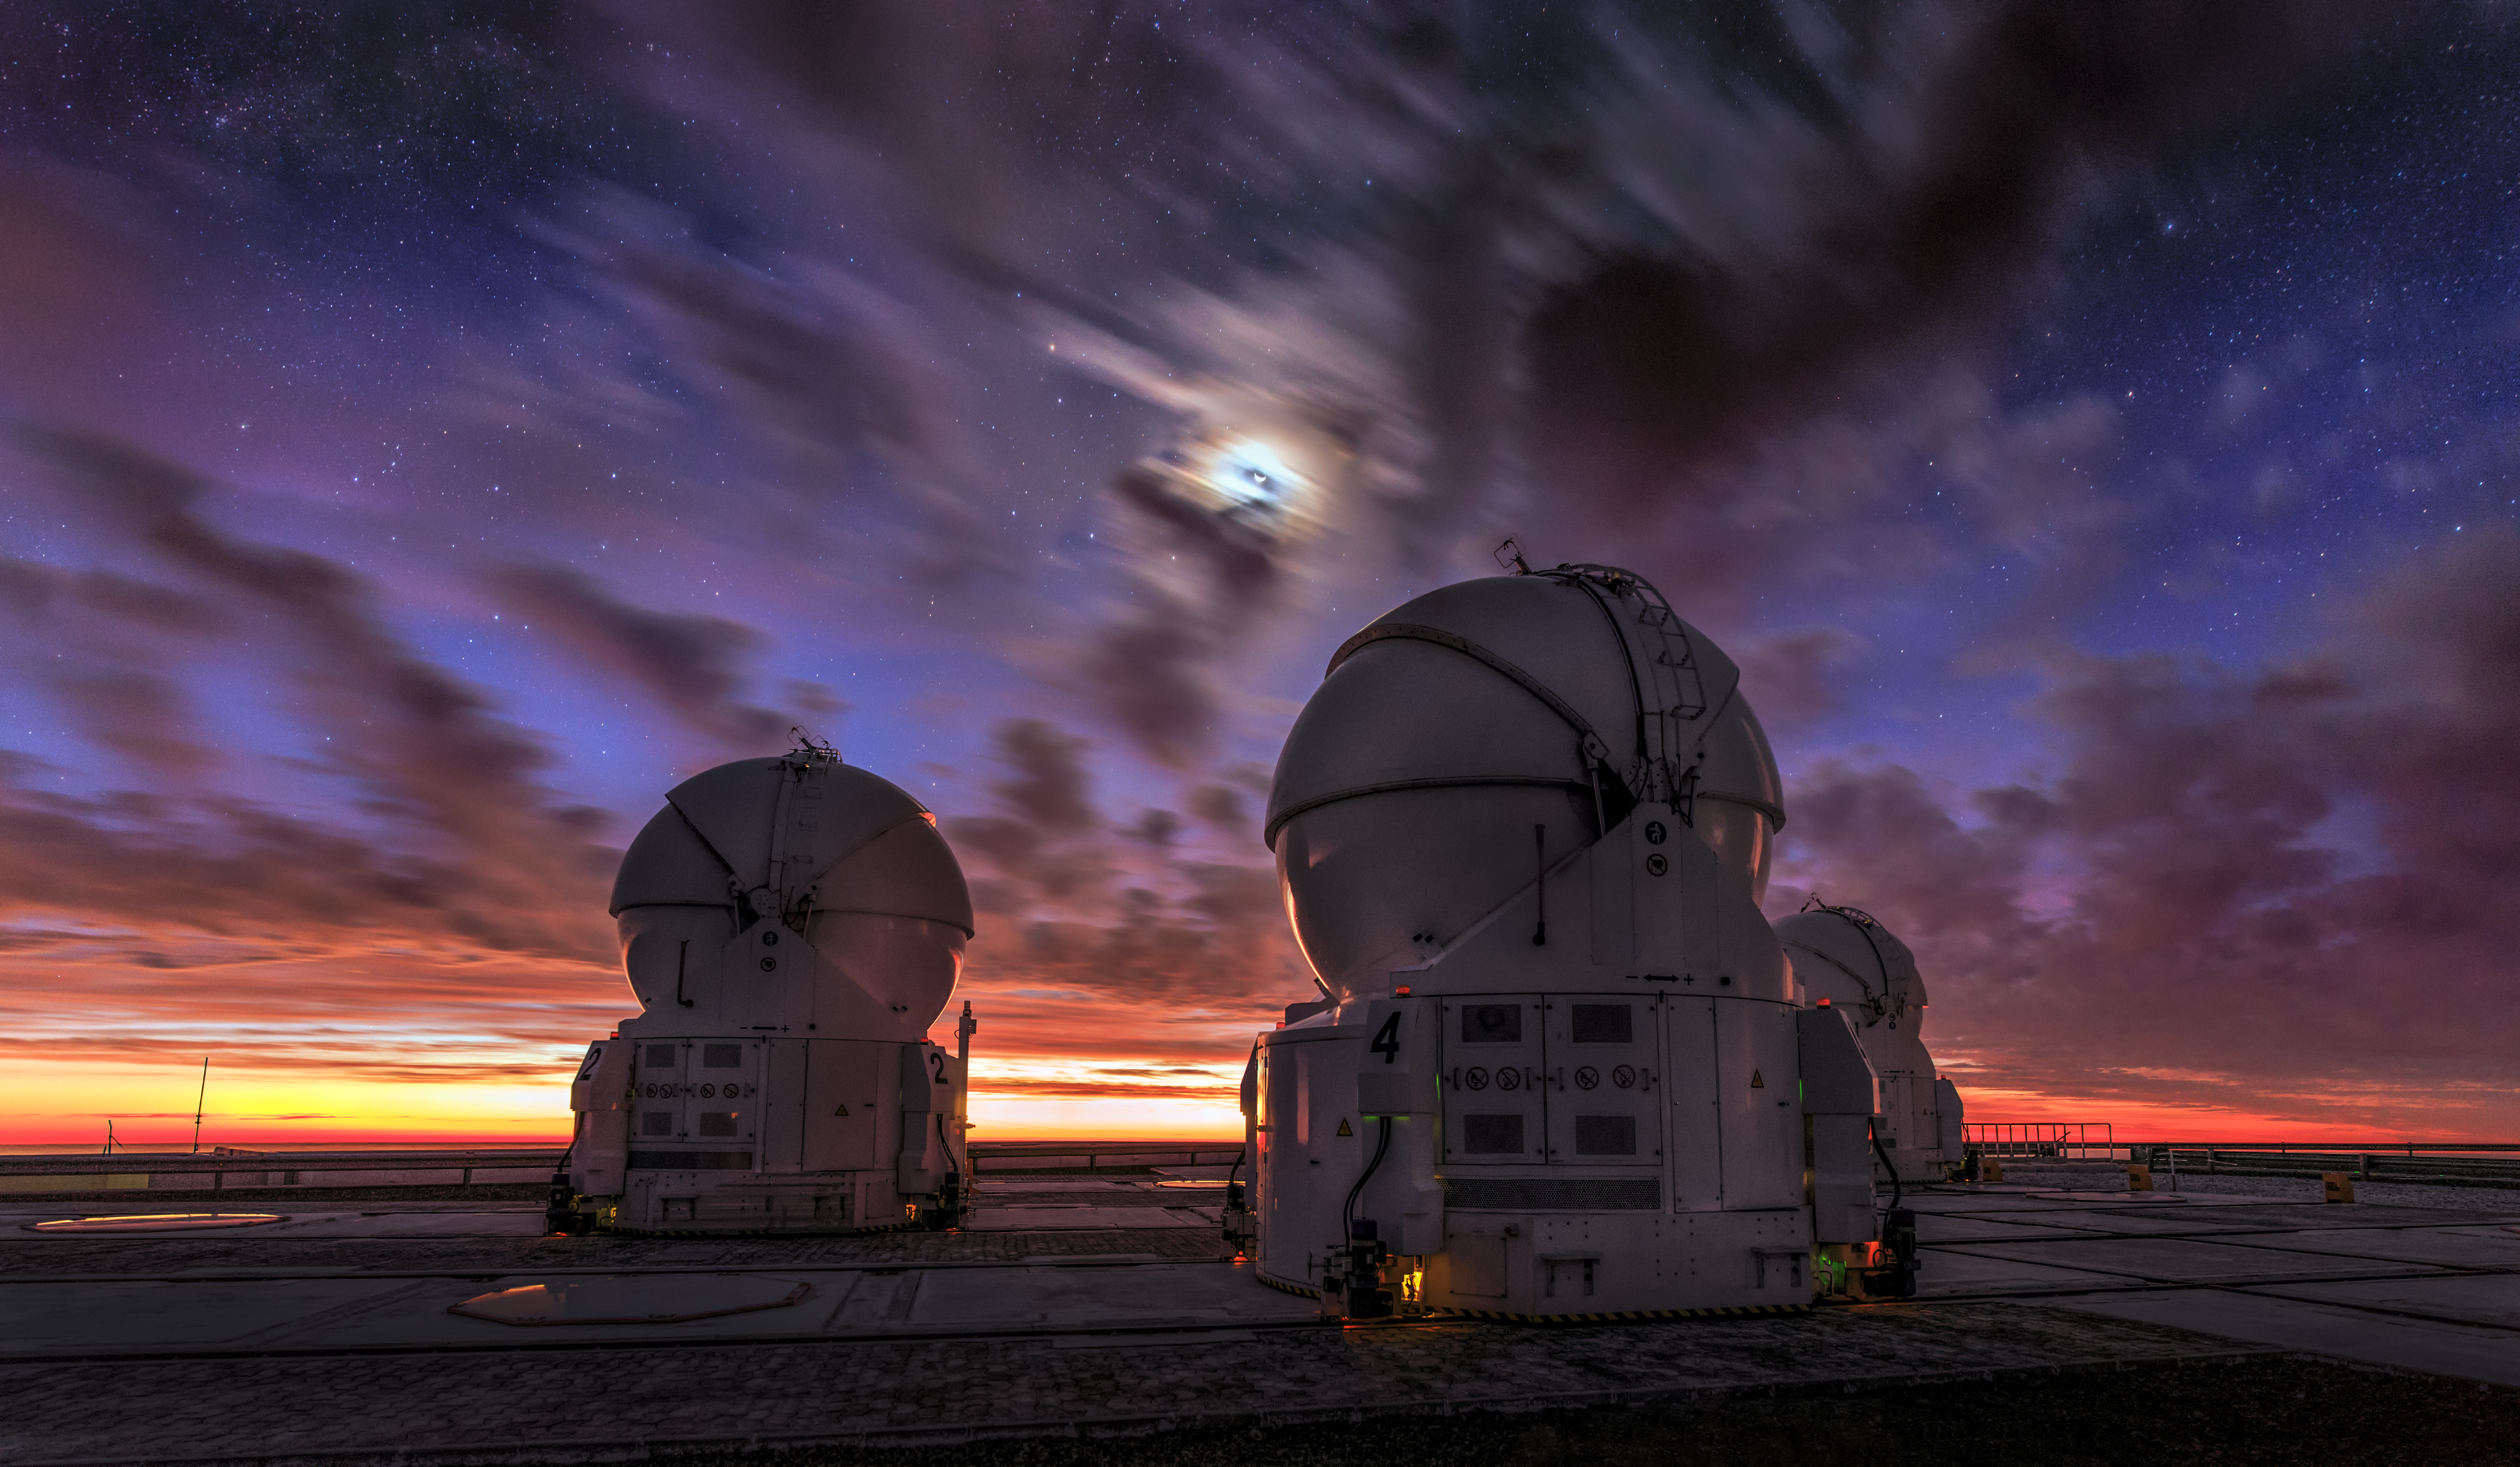

Colourful clouds

Two of the four Auxiliary Telescopes (ATs) stand under a burst of vivid colours in the sky over Cerro Paranal, in northern Chile. The four ATs are 1.8m diameter telescopes that, together with the four 8.2-m Unit Telescopes (UTs), constitute the Very Large Telescope (VLT) array at ESO's Paranal Observatory.

Credit: M. Claro/ESO